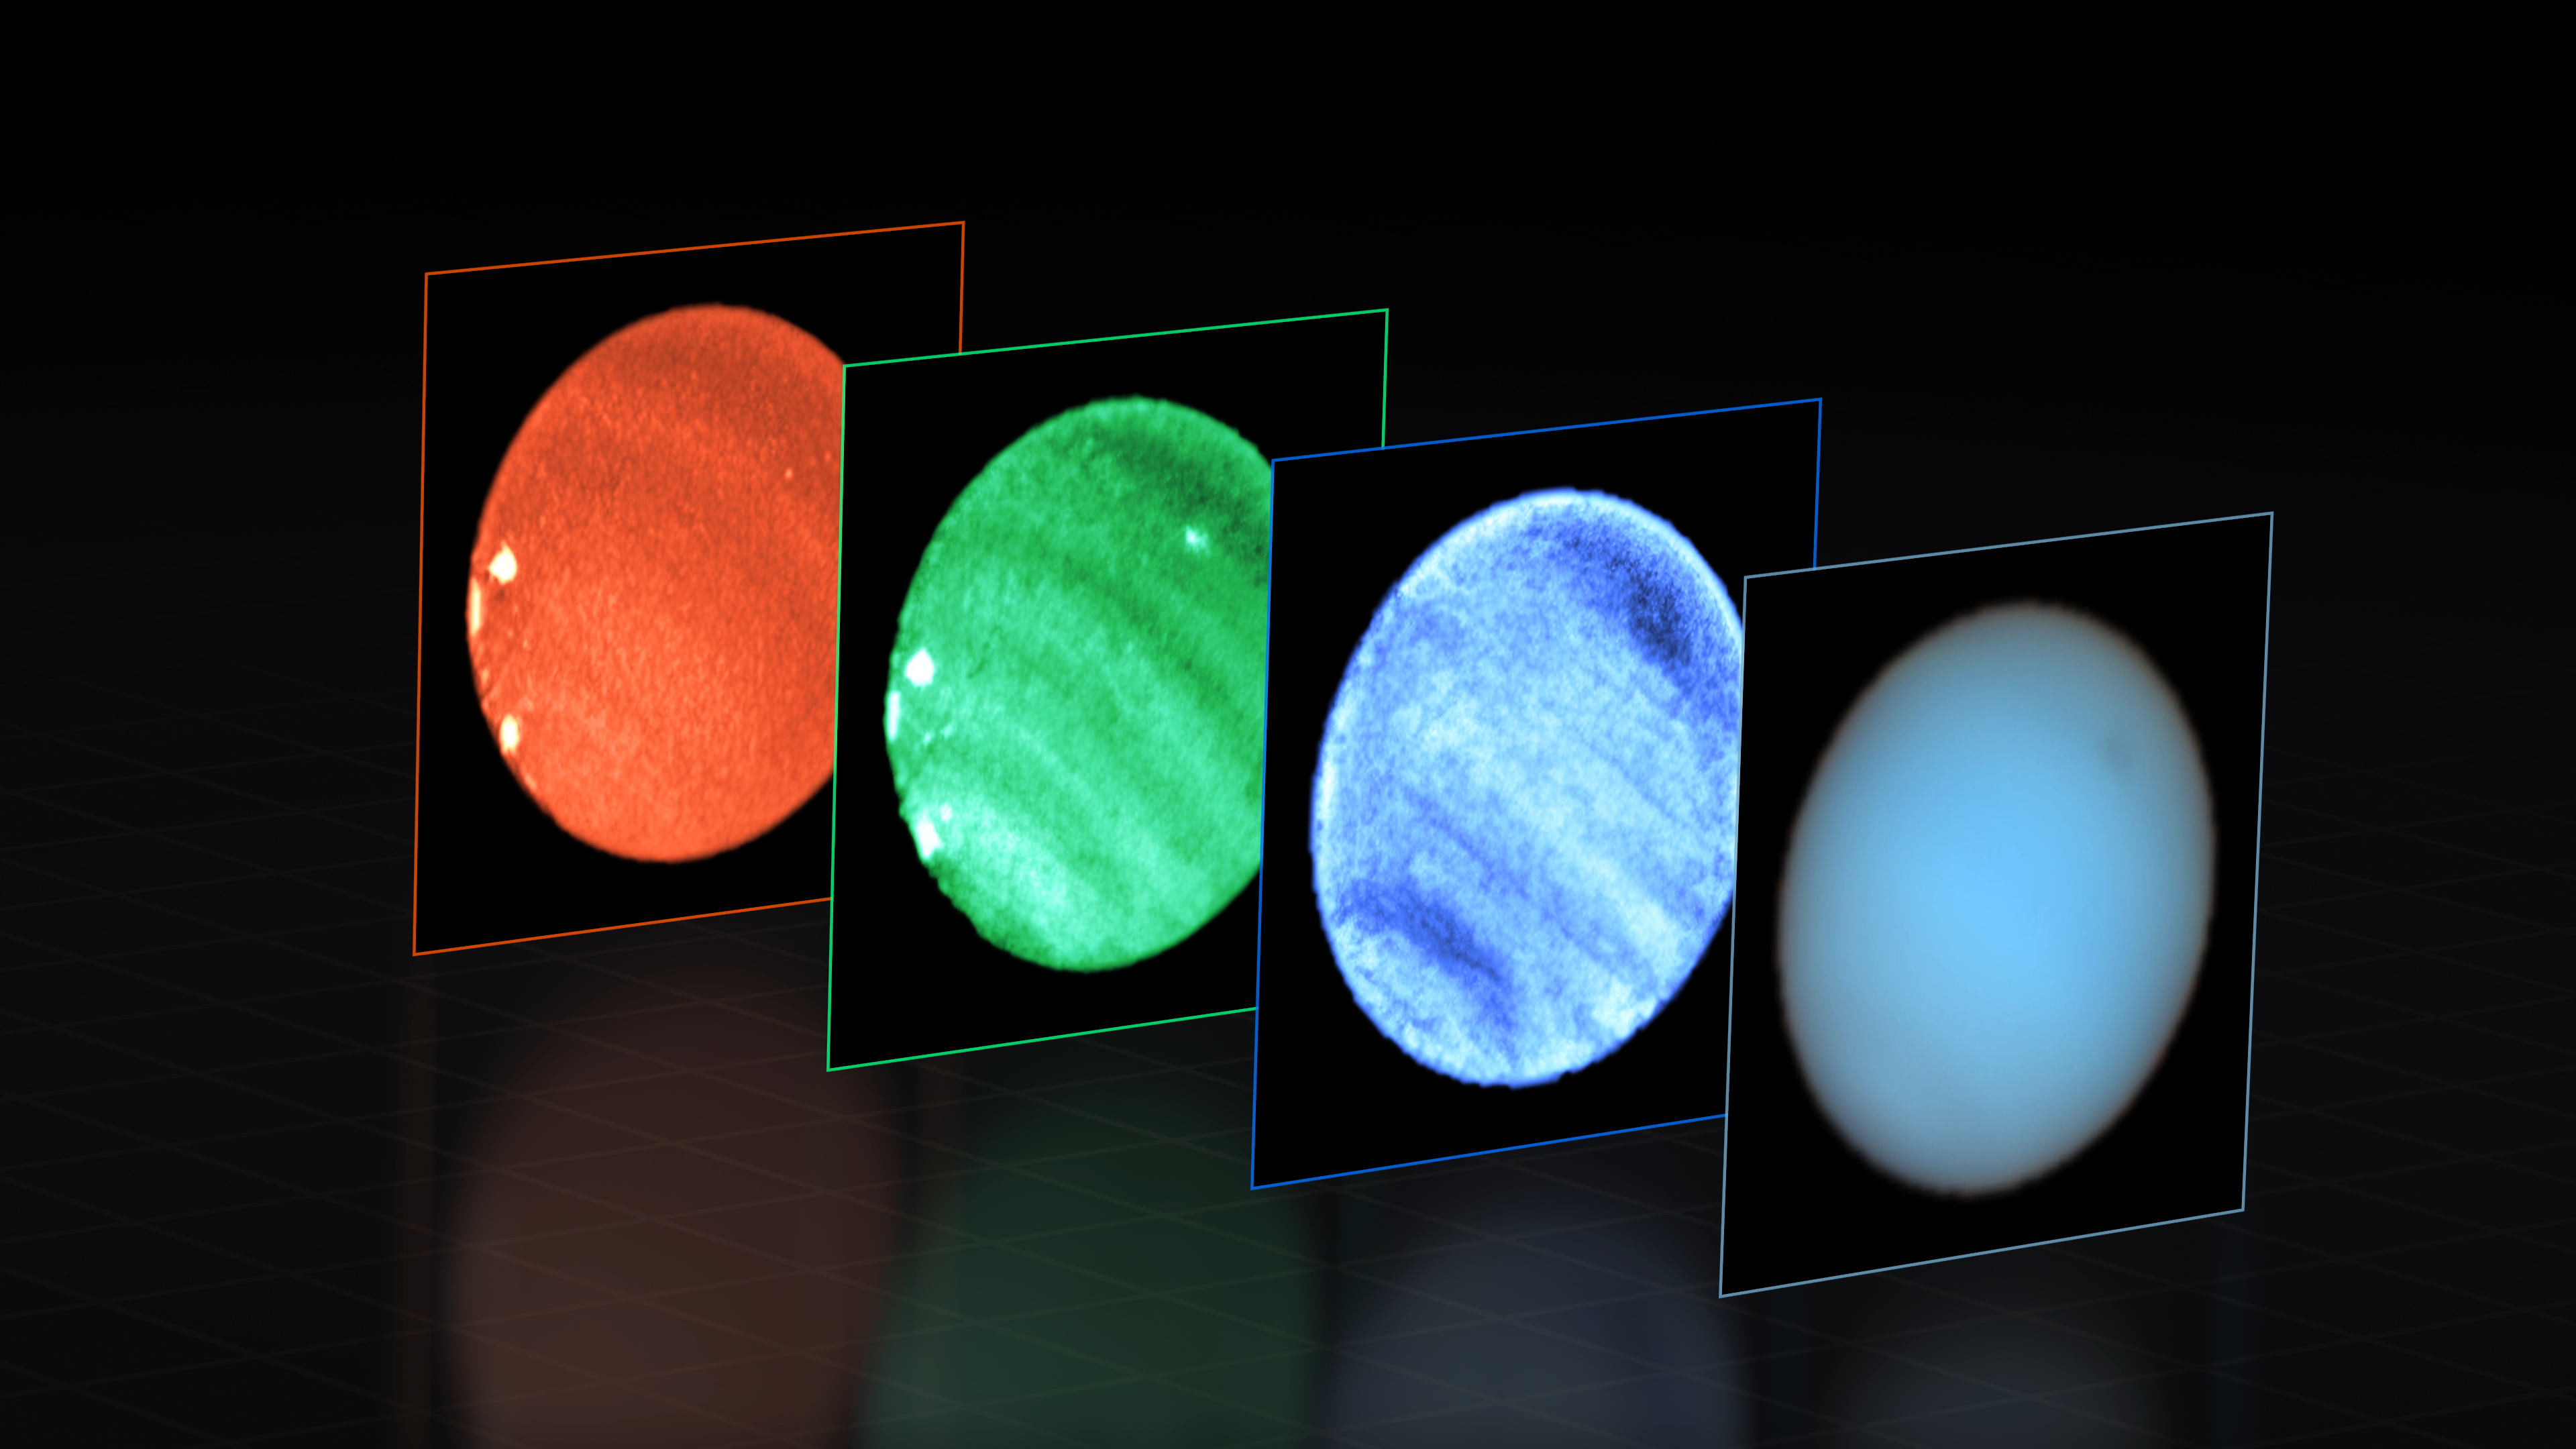

Dark spot on Neptune observed with MUSE at ESO’s Very Large Telescope

This image shows Neptune observed with the MUSE instrument at ESO’s Very Large Telescope (VLT). At each pixel within Neptune, MUSE splits the incoming light into its constituent colours or wavelengths. This is similar to obtaining images at thousands of different wavelengths all at once, which provides a wealth of valuable information to astronomers.

The image to the right combines all colours captured by MUSE into a “natural” view of Neptune, where a dark spot can be seen to the upper-right. Then we see images at specific wavelengths: 551 nanometres (blue), 831 nm (green), and 848 nm (red); note that the colours are only indicative, for display purposes.

The dark spot is most prominent at shorter (bluer) wavelengths. Right next to this dark spot MUSE also captured a small bright one, seen here only in the middle image at 831 nm and located deep in the atmosphere. This type of deep bright cloud had never been identified before on the planet. The images also show several other shallower bright spots towards the bottom-left edge of Neptune, seen at long wavelengths.

Imaging Neptune’s dark spot from the ground was only possible thanks to the VLT’s Adaptive Optics Facility, which corrects the blur caused by atmospheric turbulence and allows MUSE to obtain crystal clear images. To better highlight the subtle dark and bright features on the planet, the astronomers carefully processed the MUSE data, obtaining what you see here.

Credit: ESO/P. Irwin et al.